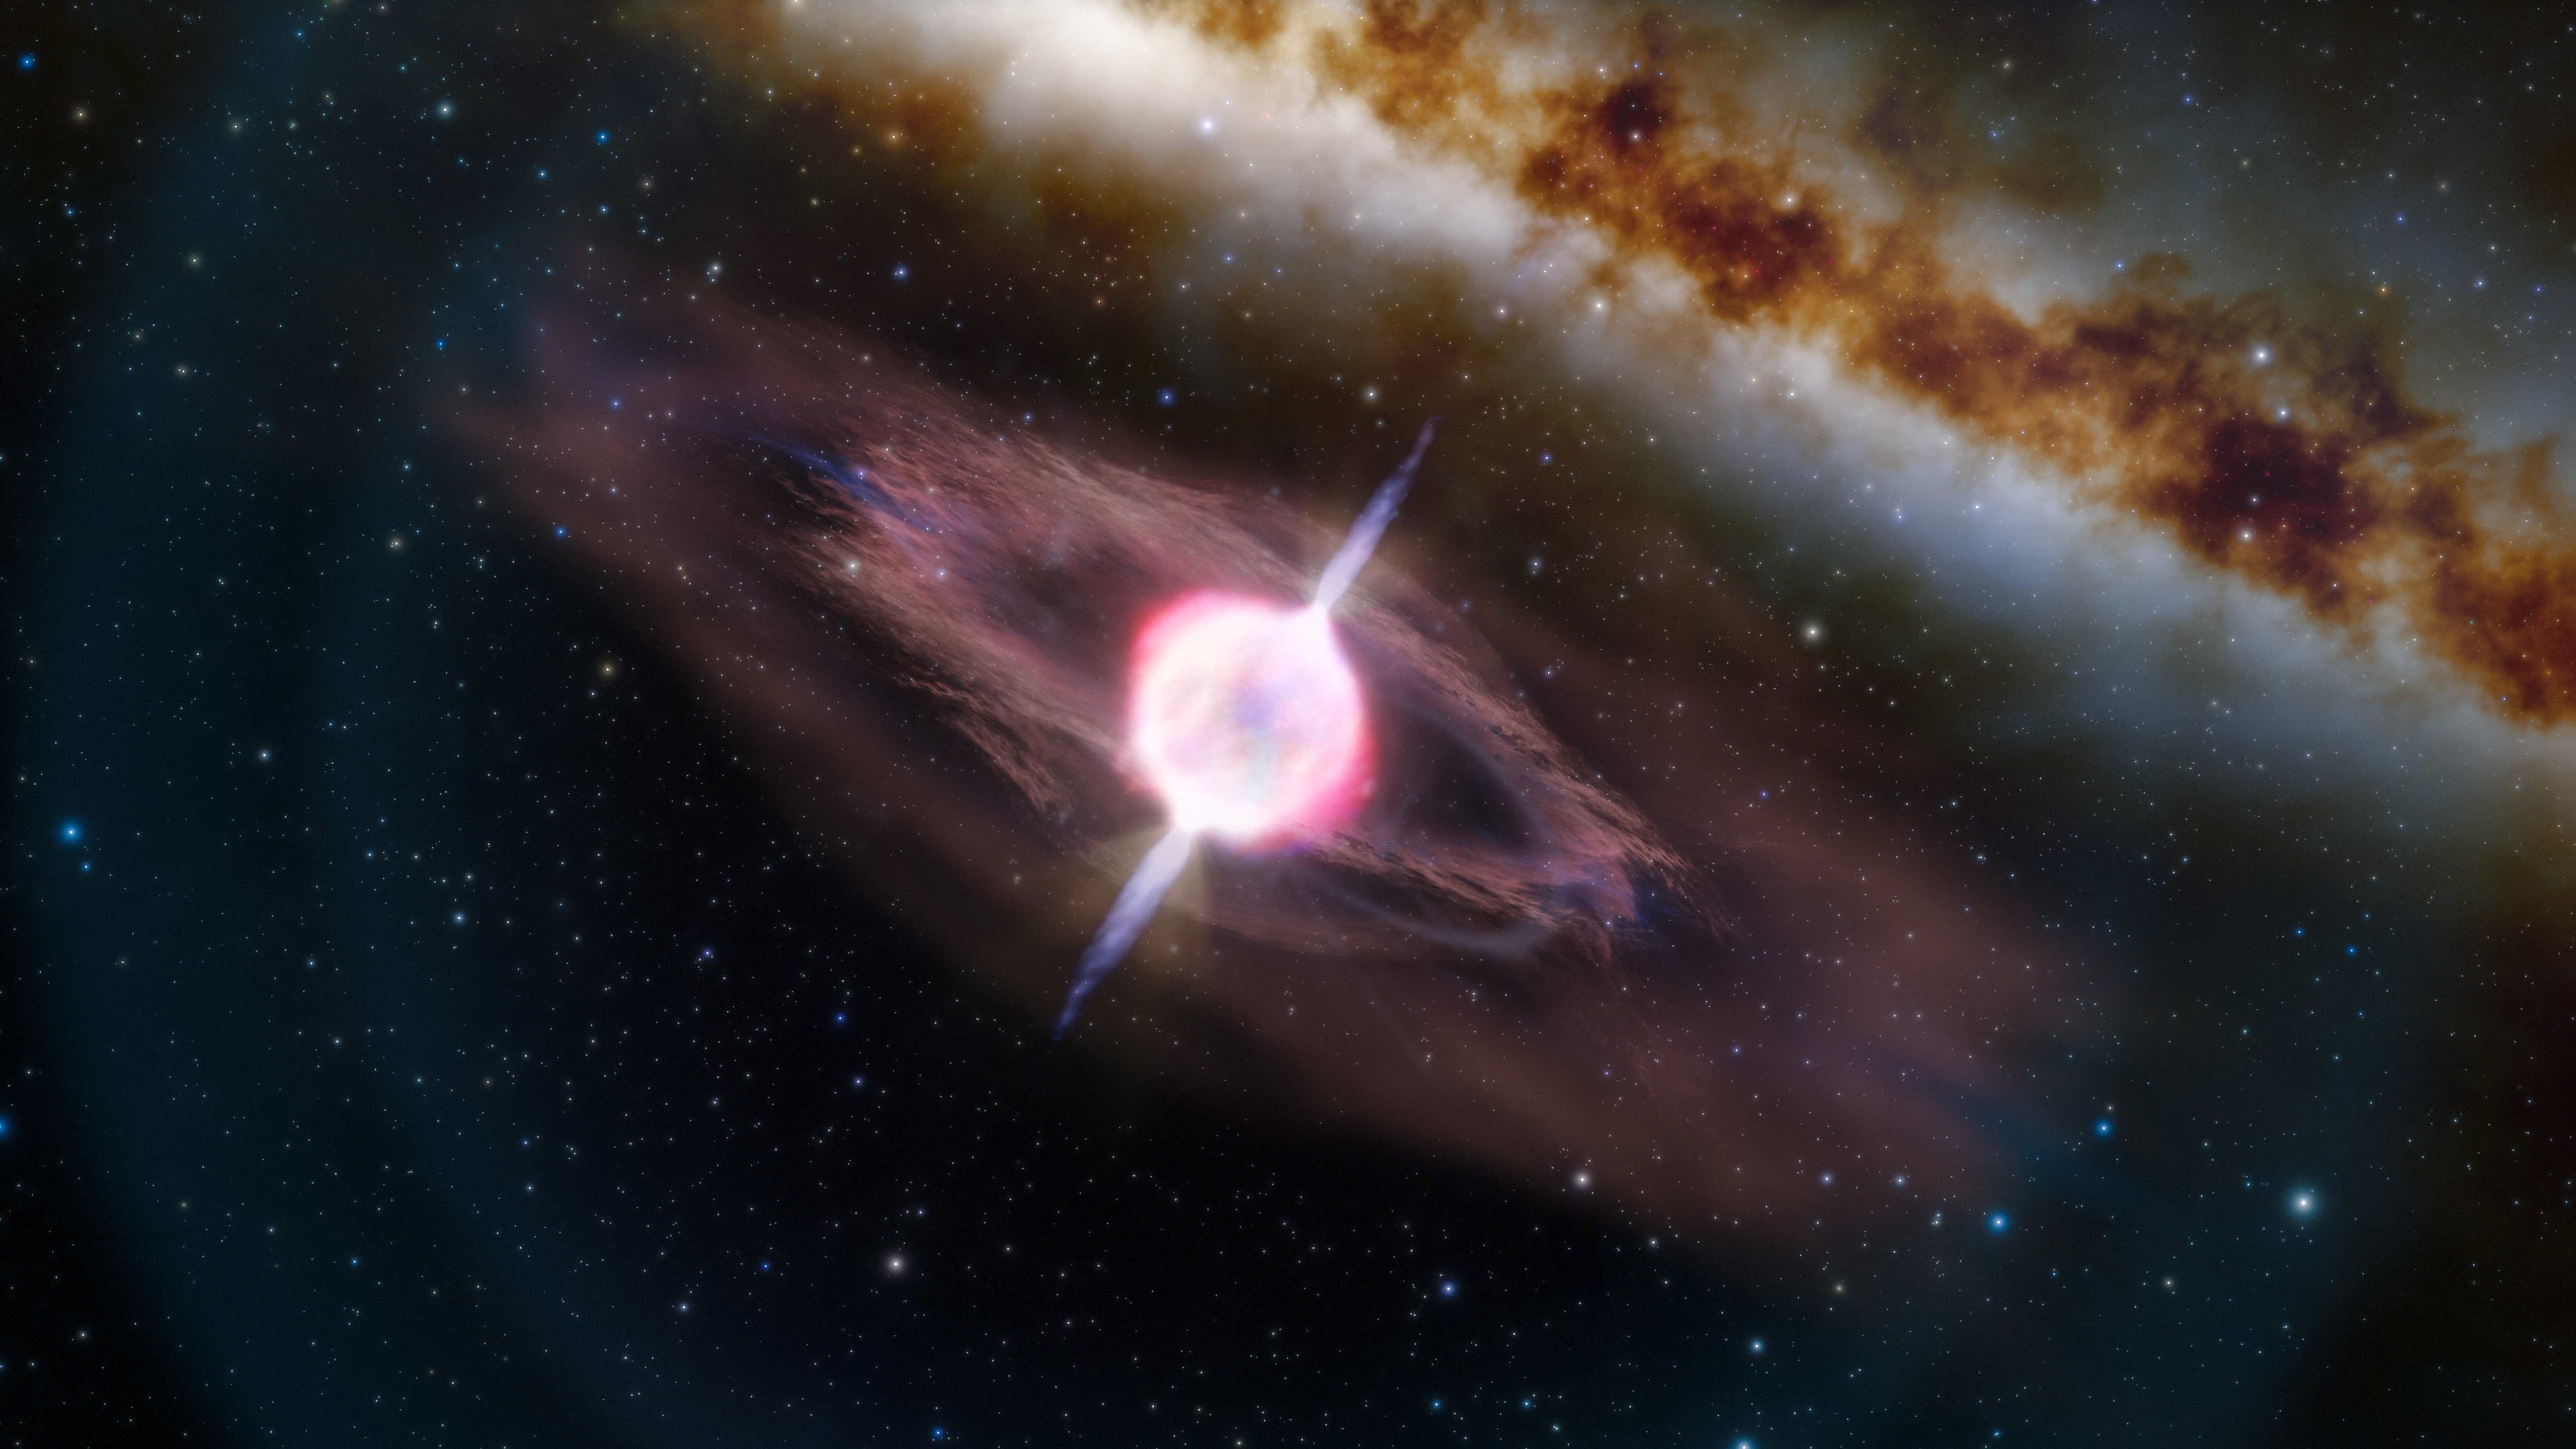

Illustration of a Short Gamma-Ray Burst Caused by a Collapsing Star

This illustration depicts a collapsing star that is producing two short gamma-ray jets. Just before a massive, collapsing star explodes as a supernova, we often observe a gamma-ray burst (a brief explosion of gamma-ray radiation) if the jets are pointed toward Earth. Most known supernova-produced gamma-ray bursts are “long” (lasting more than two seconds), but one called GRB 200826 was “short” (lasting just 0.6 second). Astronomers think this, and possibly other short supernova-produced gamma-ray bursts, appeared short because the jets of gamma rays aren’t strong enough to completely escape the star. This would produce jets that are shorter in both length and duration.

Credit: International Gemini Observatory/NOIRLab/NSF/AURA/J. da Silva, M. Zamani